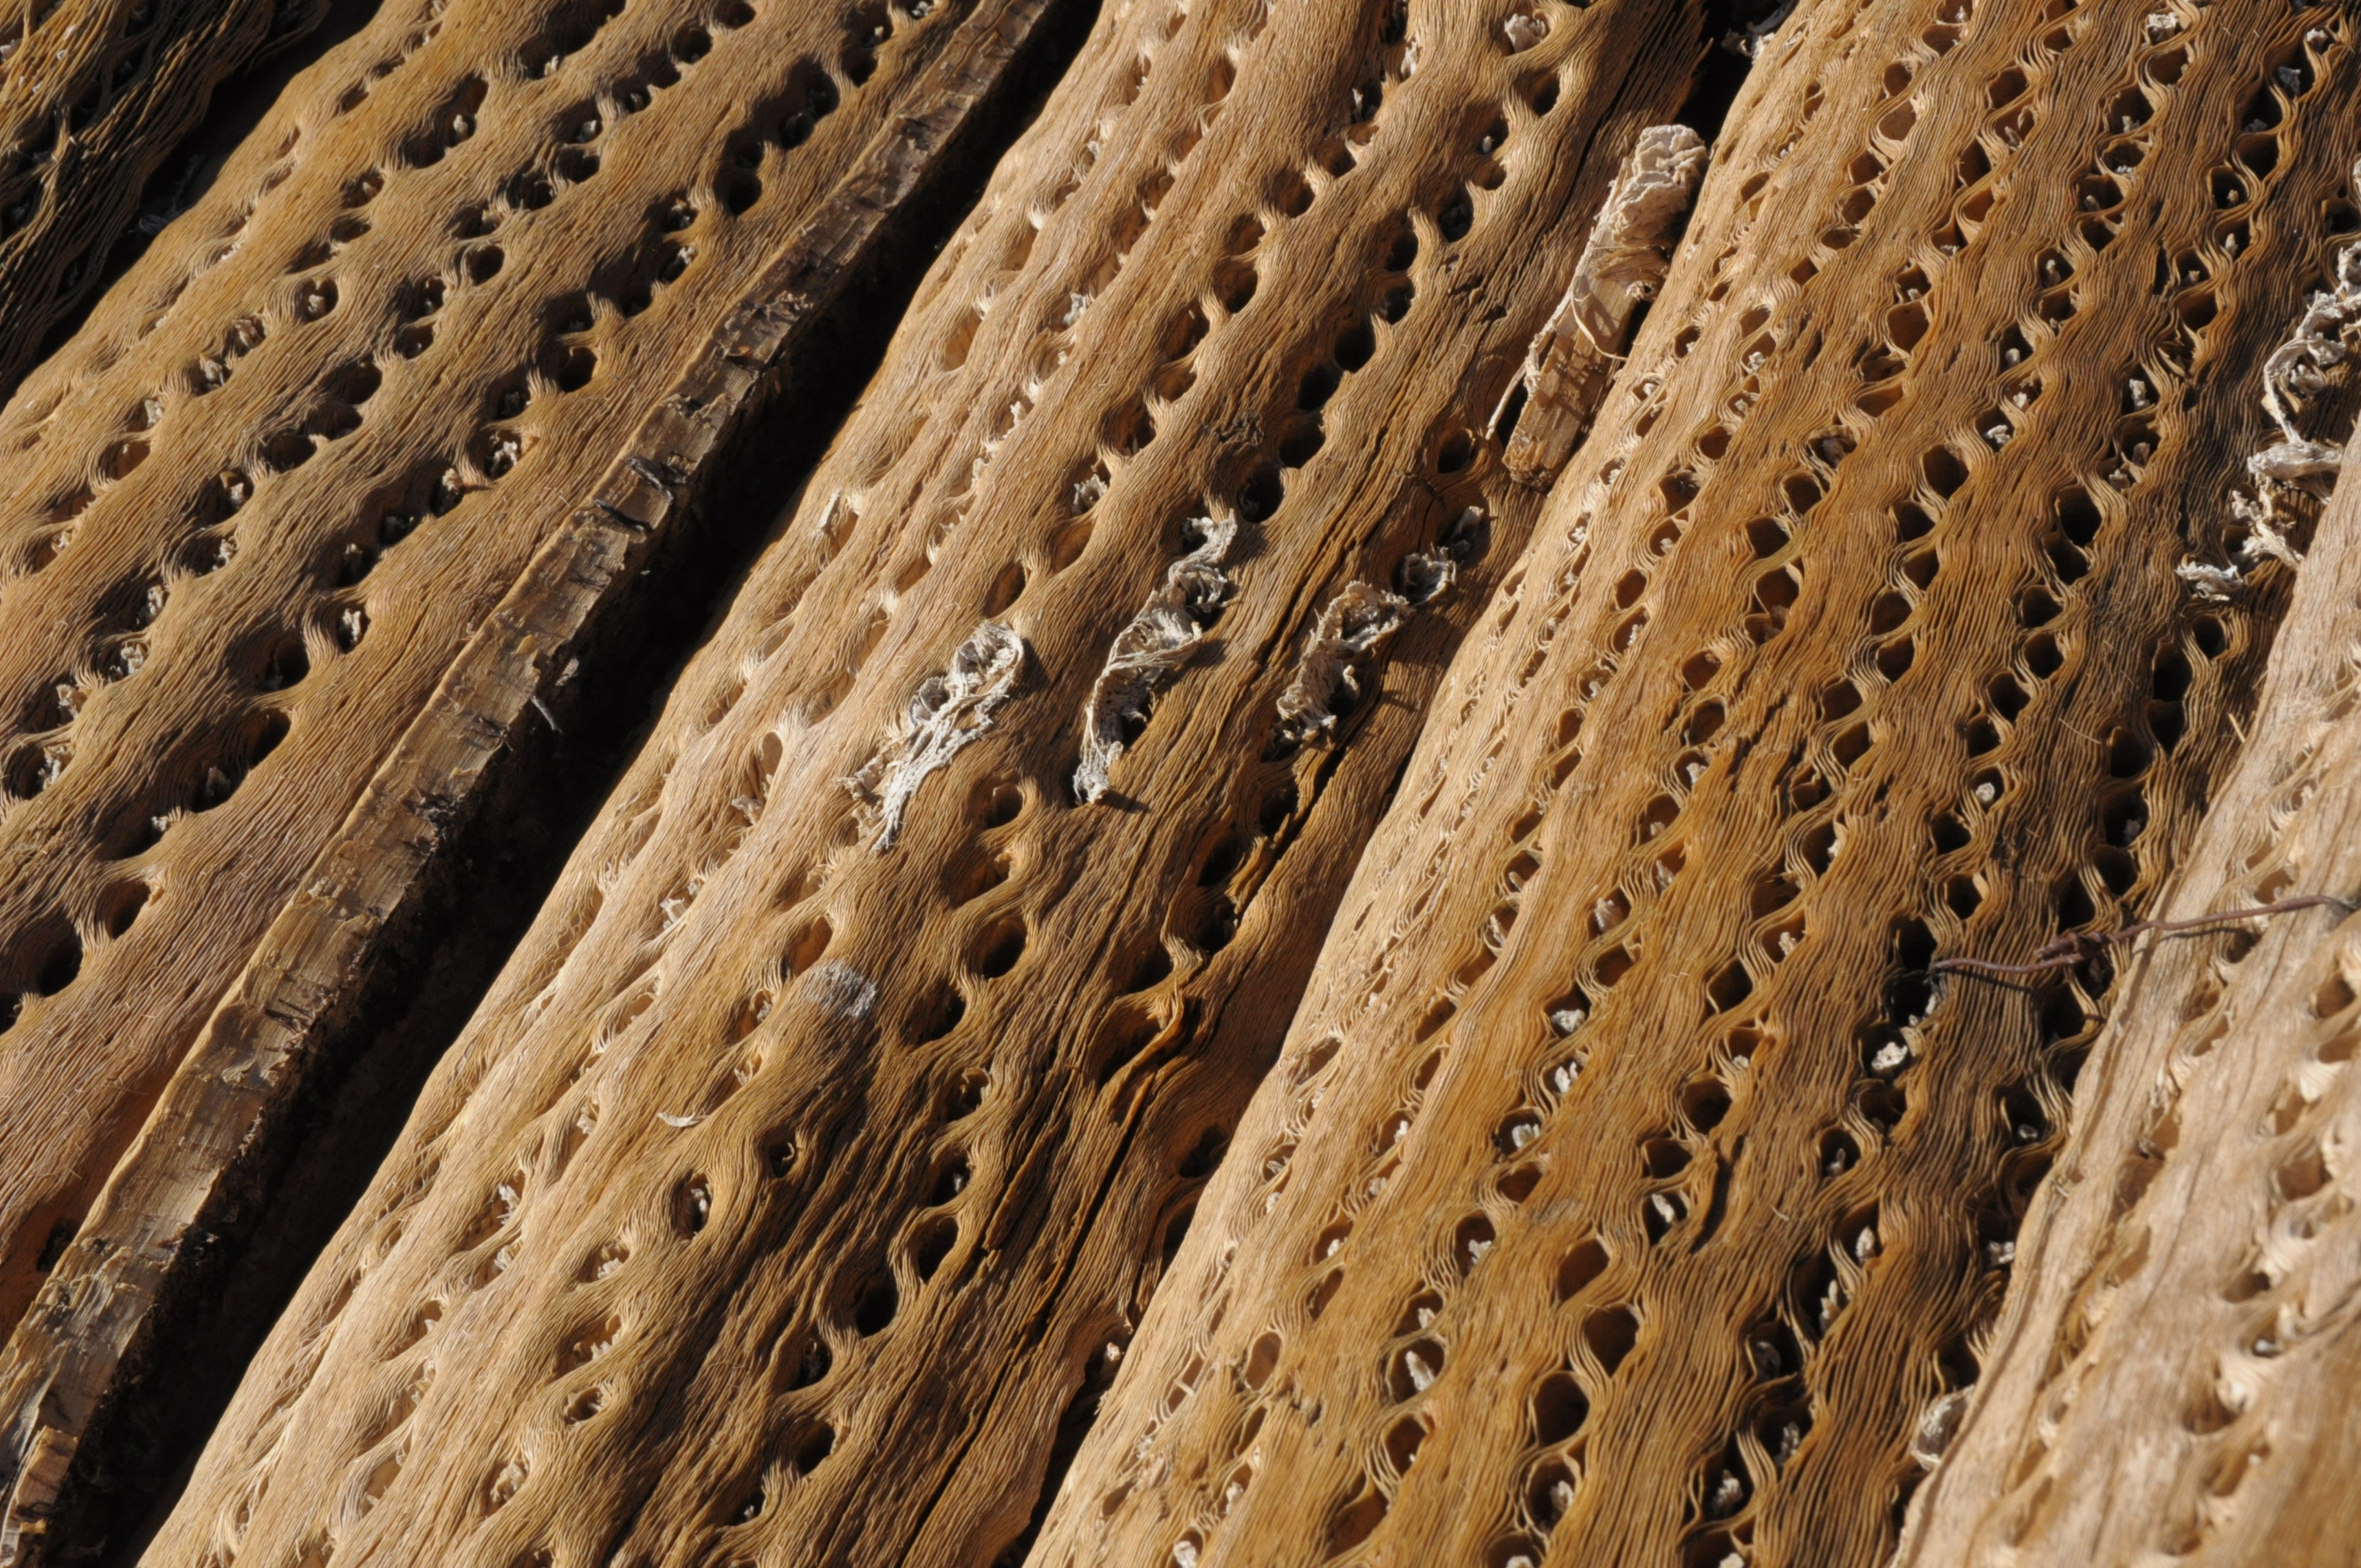

Cardón

El Cardón is a delicate cactus, currently in danger, which is located between approximately 3000 and 4500m in height in the ALMA area. When the road to Chajnantor was built, these were protected with special care and relocated as necessary.

Credit: Ralph Bennett - ALMA (ESO / NAOJ / NRAO)